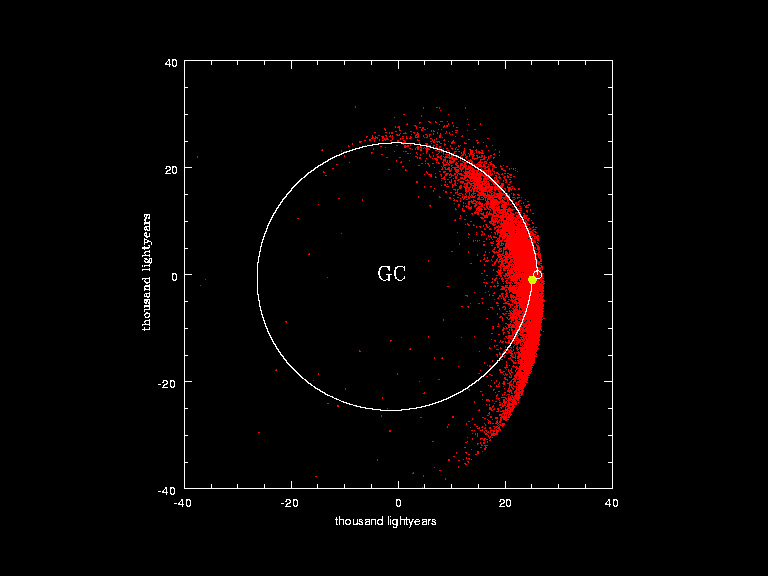

The motions of ~14.000 observed stars during the past 250 million years

Stars studied during a 15-year monitoring programme making their most recent orbital revolution around the Galactic centre before converging into the small volume where they were observed by the team. The duration of the video corresponds to about 250 million years. The yellow dot and white curve show how the Sun moved during this last of its about 20 laps around our Galaxy.

Credit: ESO